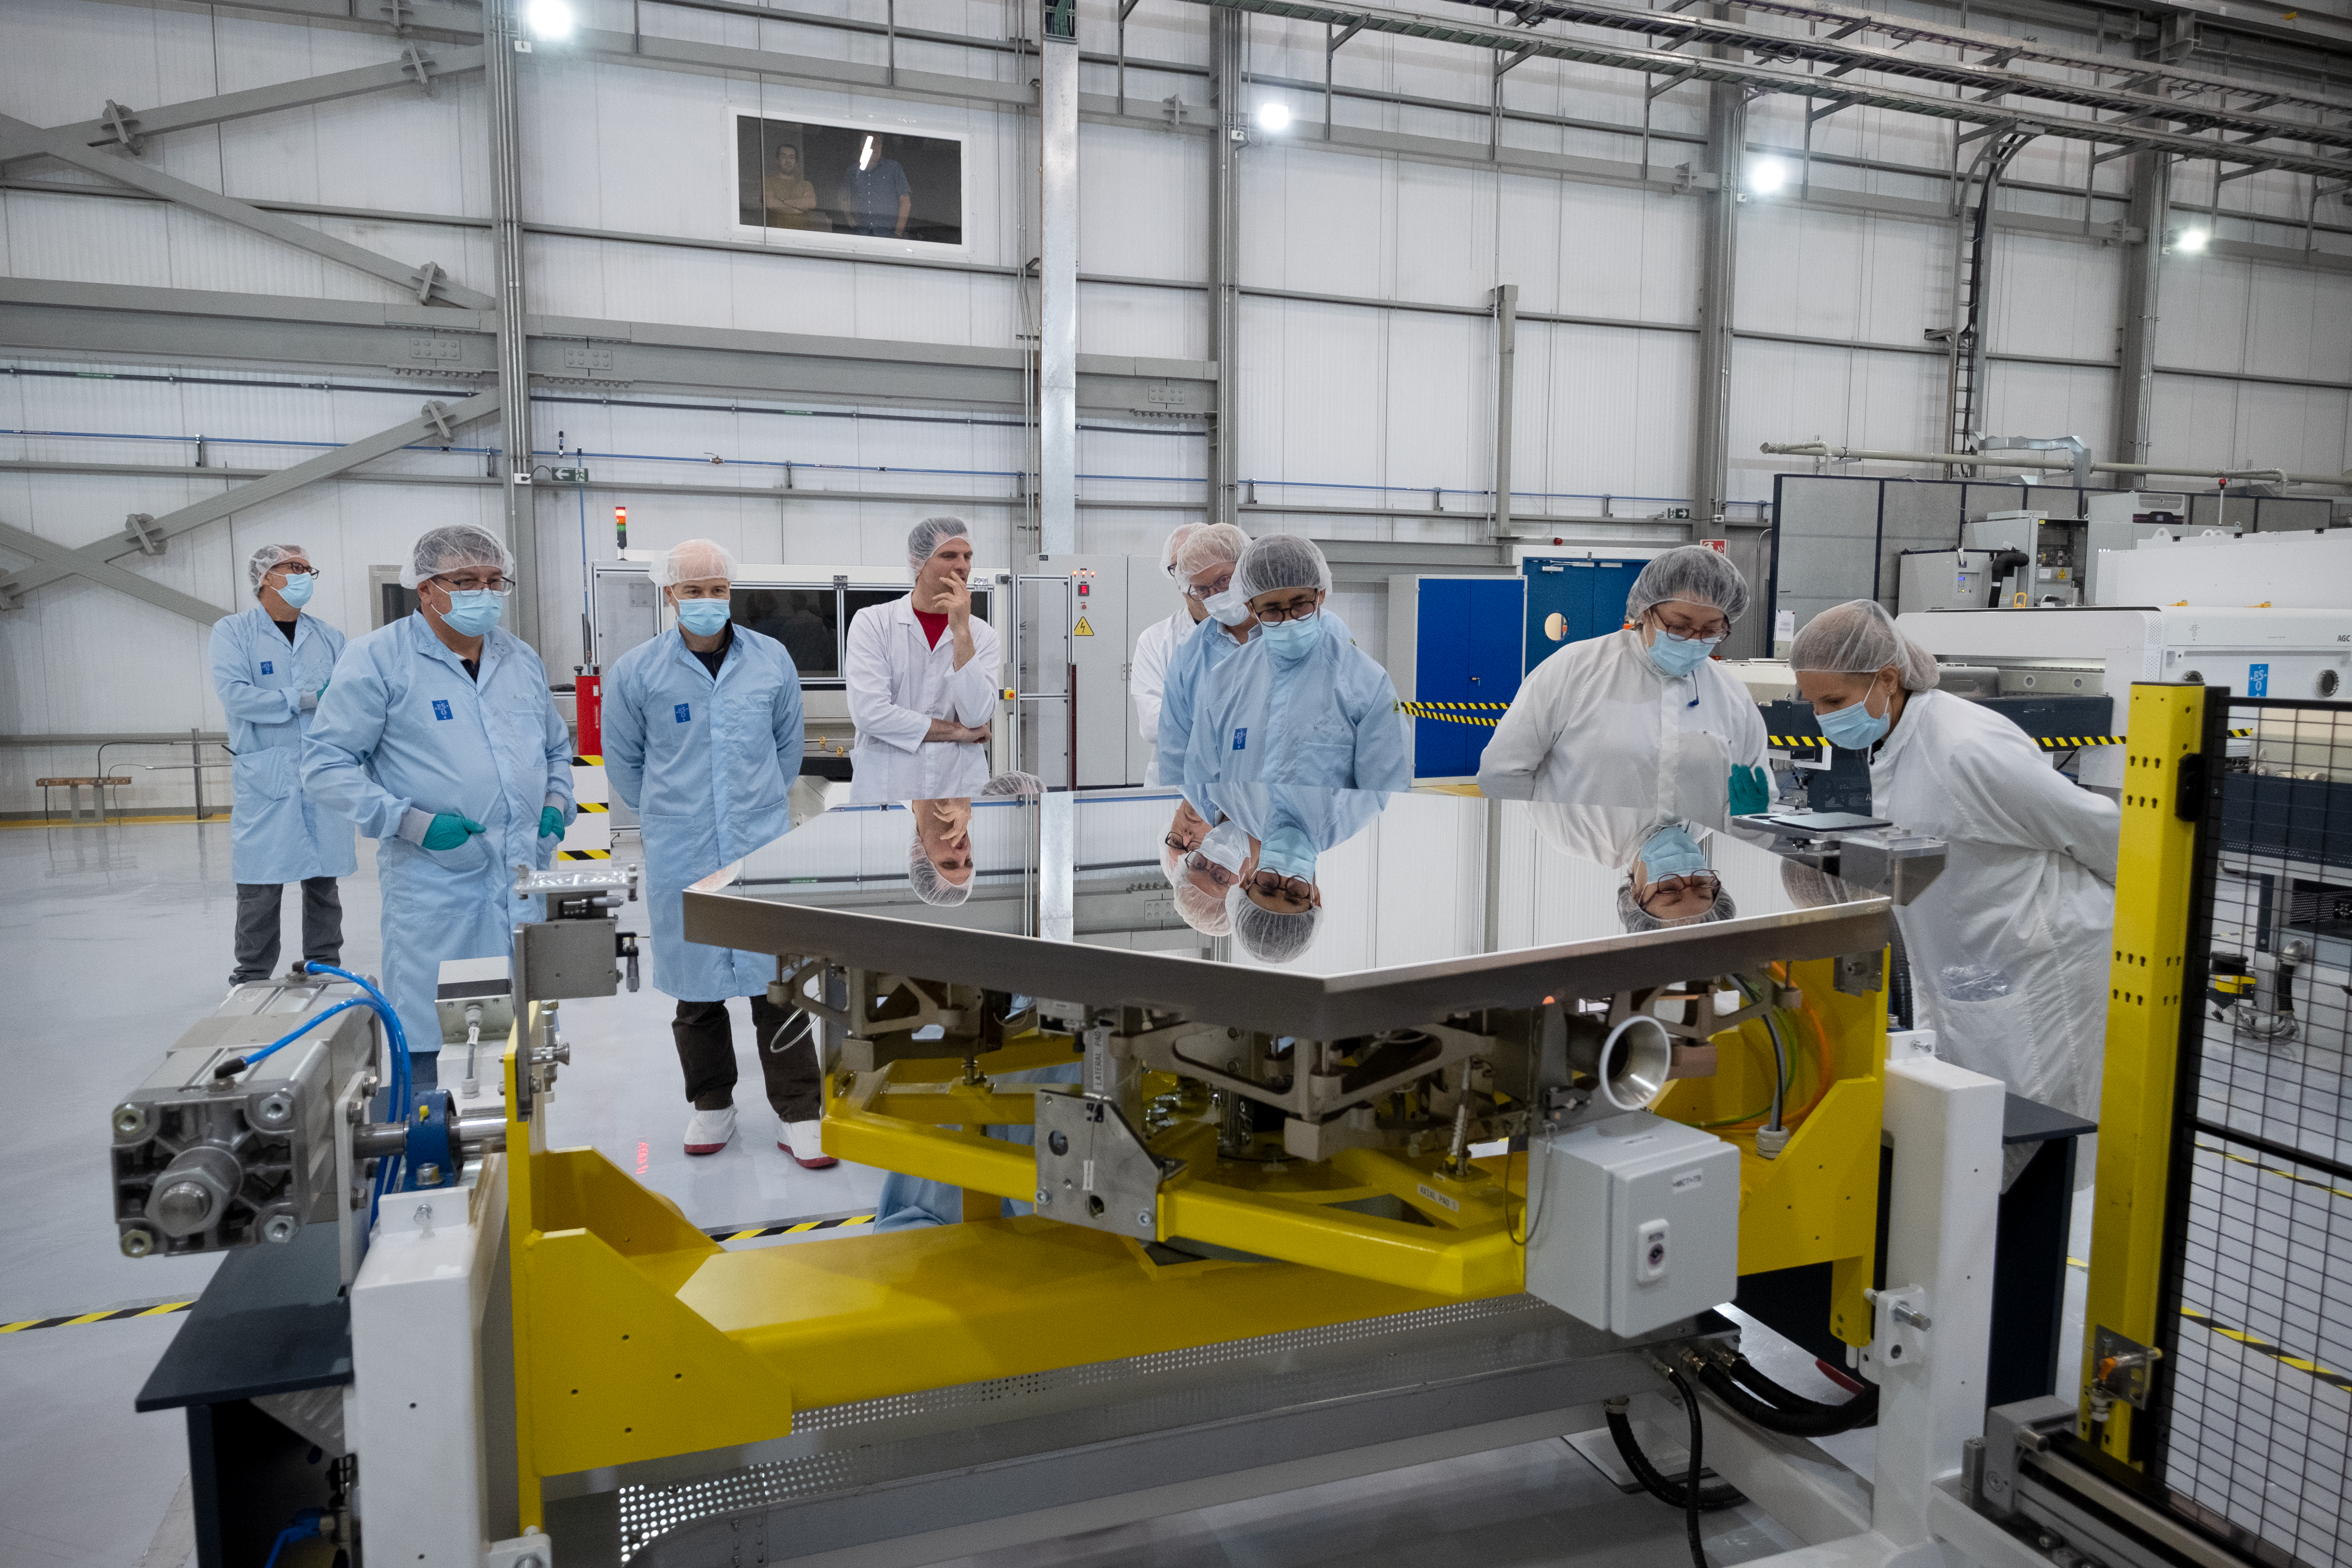

Who’s the fairest mirror segment of them all?

ESO engineers, technicians and contractors stand around one of the Extremely Large Telescope (ELT)’s primary mirror segments. They are not inspecting their own reflections — they are, in fact, checking the quality of the coating they just applied to the segment. The coating consists of a highly reflective 1.7g silver layer and additional adhesion and protection layers. One of the two chambers used for the coating process can be seen in the background.

Credit: ESO/F. Carrasco (CHEPOX)